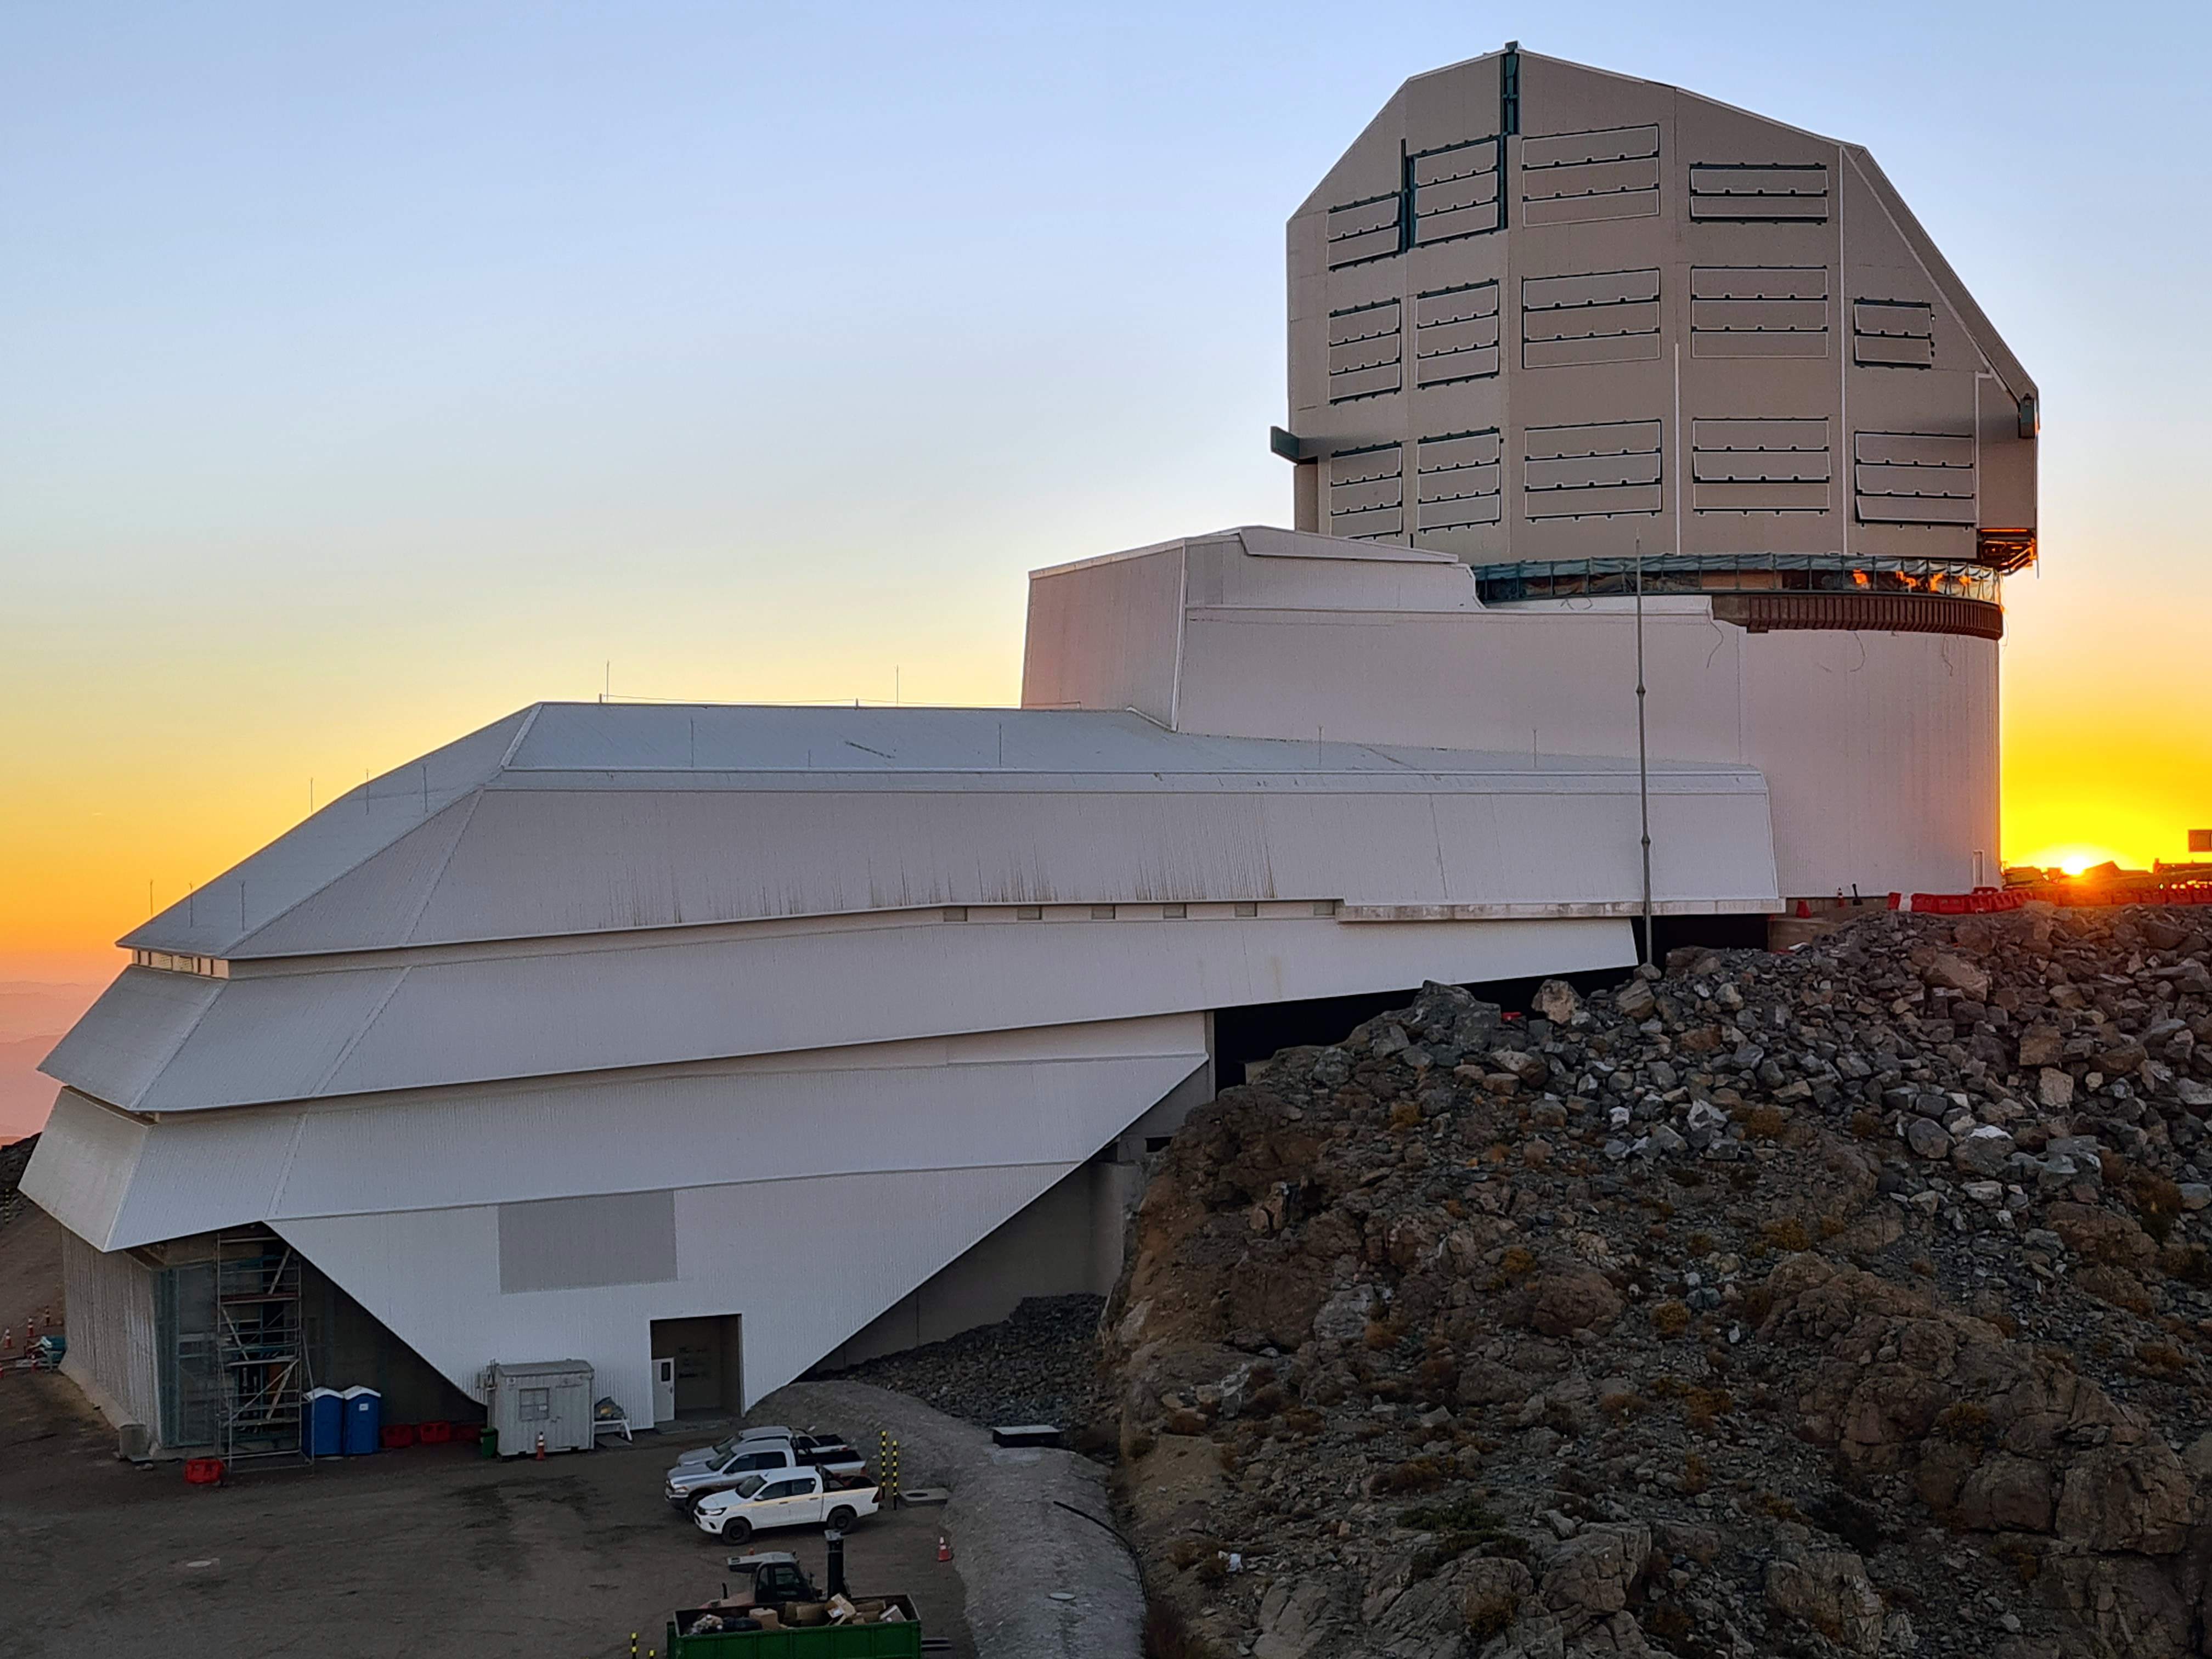

Vera C. Rubin Observatory

Twilight photo of Rubin Observatory taken in April 2021.

Credit: Rubin Obs/NSF/AURA